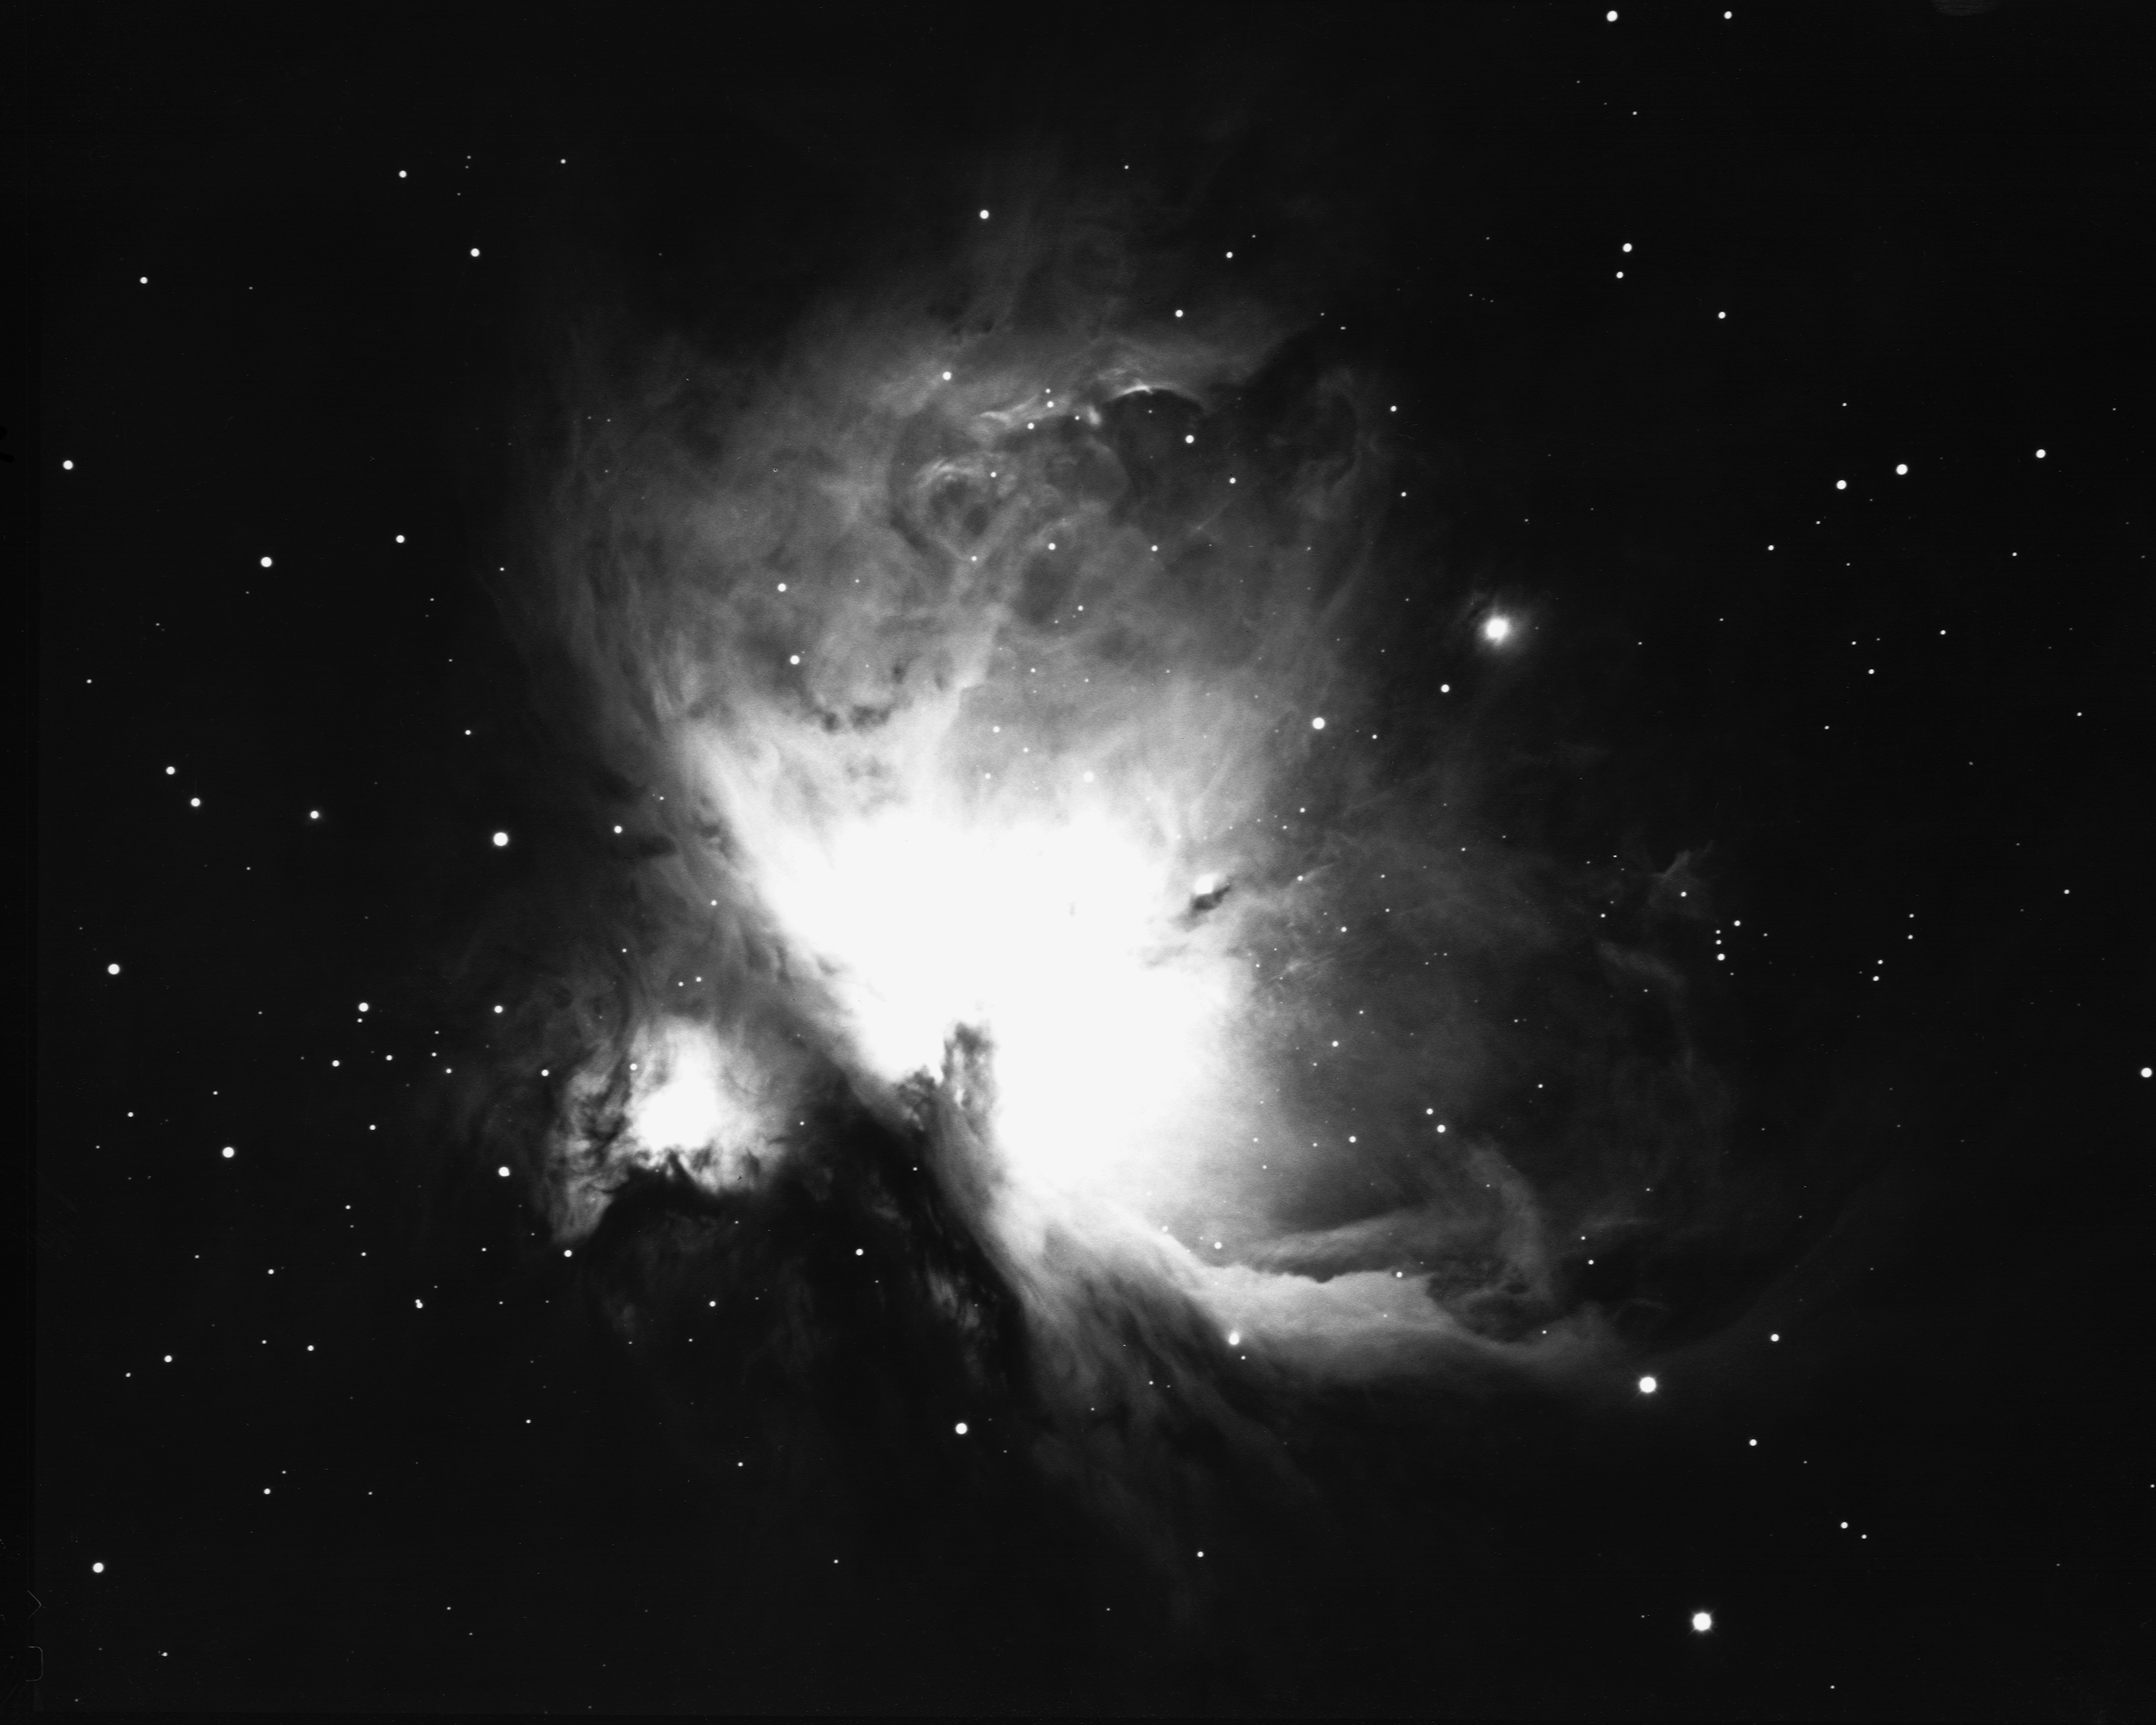

The great nebula in Orion, M42

This picture shows the great nebula in the constellation of Orion the Hunter. On a good clear night, from a dark site well away from the lights of modern civilization, this glowing cloud of gas and dust can be seen with the naked eye as a fuzzy patch surrounding the star Theta Orionis in the Hunter's Sword, below Orion's belt. It is probably the most spectacular of all the objects cataloged by Charles Messier and now called by their `M' numbers. M42 had been known since the beginnings of recorded astronomy as a star, but it is so outstanding that it was first noted as an extended nebula in 1610, only a year after Galileo's first use of the telescope. Detailed descriptions started appearing later in the seventeenth century, and it has been a popular target for anyone with a telescope ever since. So many details are visible in even a small telescope that M42 will more than repay the observer who makes it a frequent target, and who will find that it is hard to make a realistic sketch that can capture all of the finer features. M42 is our closest example of an HII region, being composed mainly of ionized hydrogen which gives off the red glow so dominant in every picture of the nebula. Deep photographs such as this one show that it is nearly a degree across, larger than the full Moon (although the Moon is so bright that it looks much larger). The energy to keep the nebula glowing comes from the very hot young stars in a formation called the Trapezium, embedded in the brightest part of the nebula and not visible in this photograph. The nebula and the brighter stars are very young indeed by astronomical standards, at about 30000 years. Compare this to our own Sun, which is considered to be a middle-aged star at over 4 billion years! M42 probably contains several hundred stars younger than a million years, still bursting with the energy of youth. Stars are still being born in a dense cloud behind the nebula, but they are hidden from our view by a concentration of dust which reduces their light to only a million-millionth of its original intensity. Fortunately, astronomers have developed special cameras and other detectors which are sensitive to infra-red radiation, more popularly known as heat, which penetrates the dust and reveals to us this stellar nursery. Although M42 is mostly hydrogen, in both neutral and ionized states, with a fair quantity of dust, it does contain significant amounts of other elements, especially oxygen. The green glow of doubly-ionized oxygen is strongest near the intense ultraviolet starlight at the middle of the nebula. To the north-east (the lower left in this picture, which is oriented with north to the left) is a feature called the Dark Bay, which is a thick cloud of neutral gas which has not yet been ionized. M42, NGC 1976 Location: 05h 35.4m -05deg27m (2000). Distance: nearly 500 parsecs (1600 light-years). Size: 66x60 arc minutes Mass: about 300 solar masses Magnitude: 4.0. Power source: O and B stars. Photograph: Bill Schoening, KPNO 4m telescope, 1973.

Credit: Bill Schoening/NOIRLab/NSF/AURA